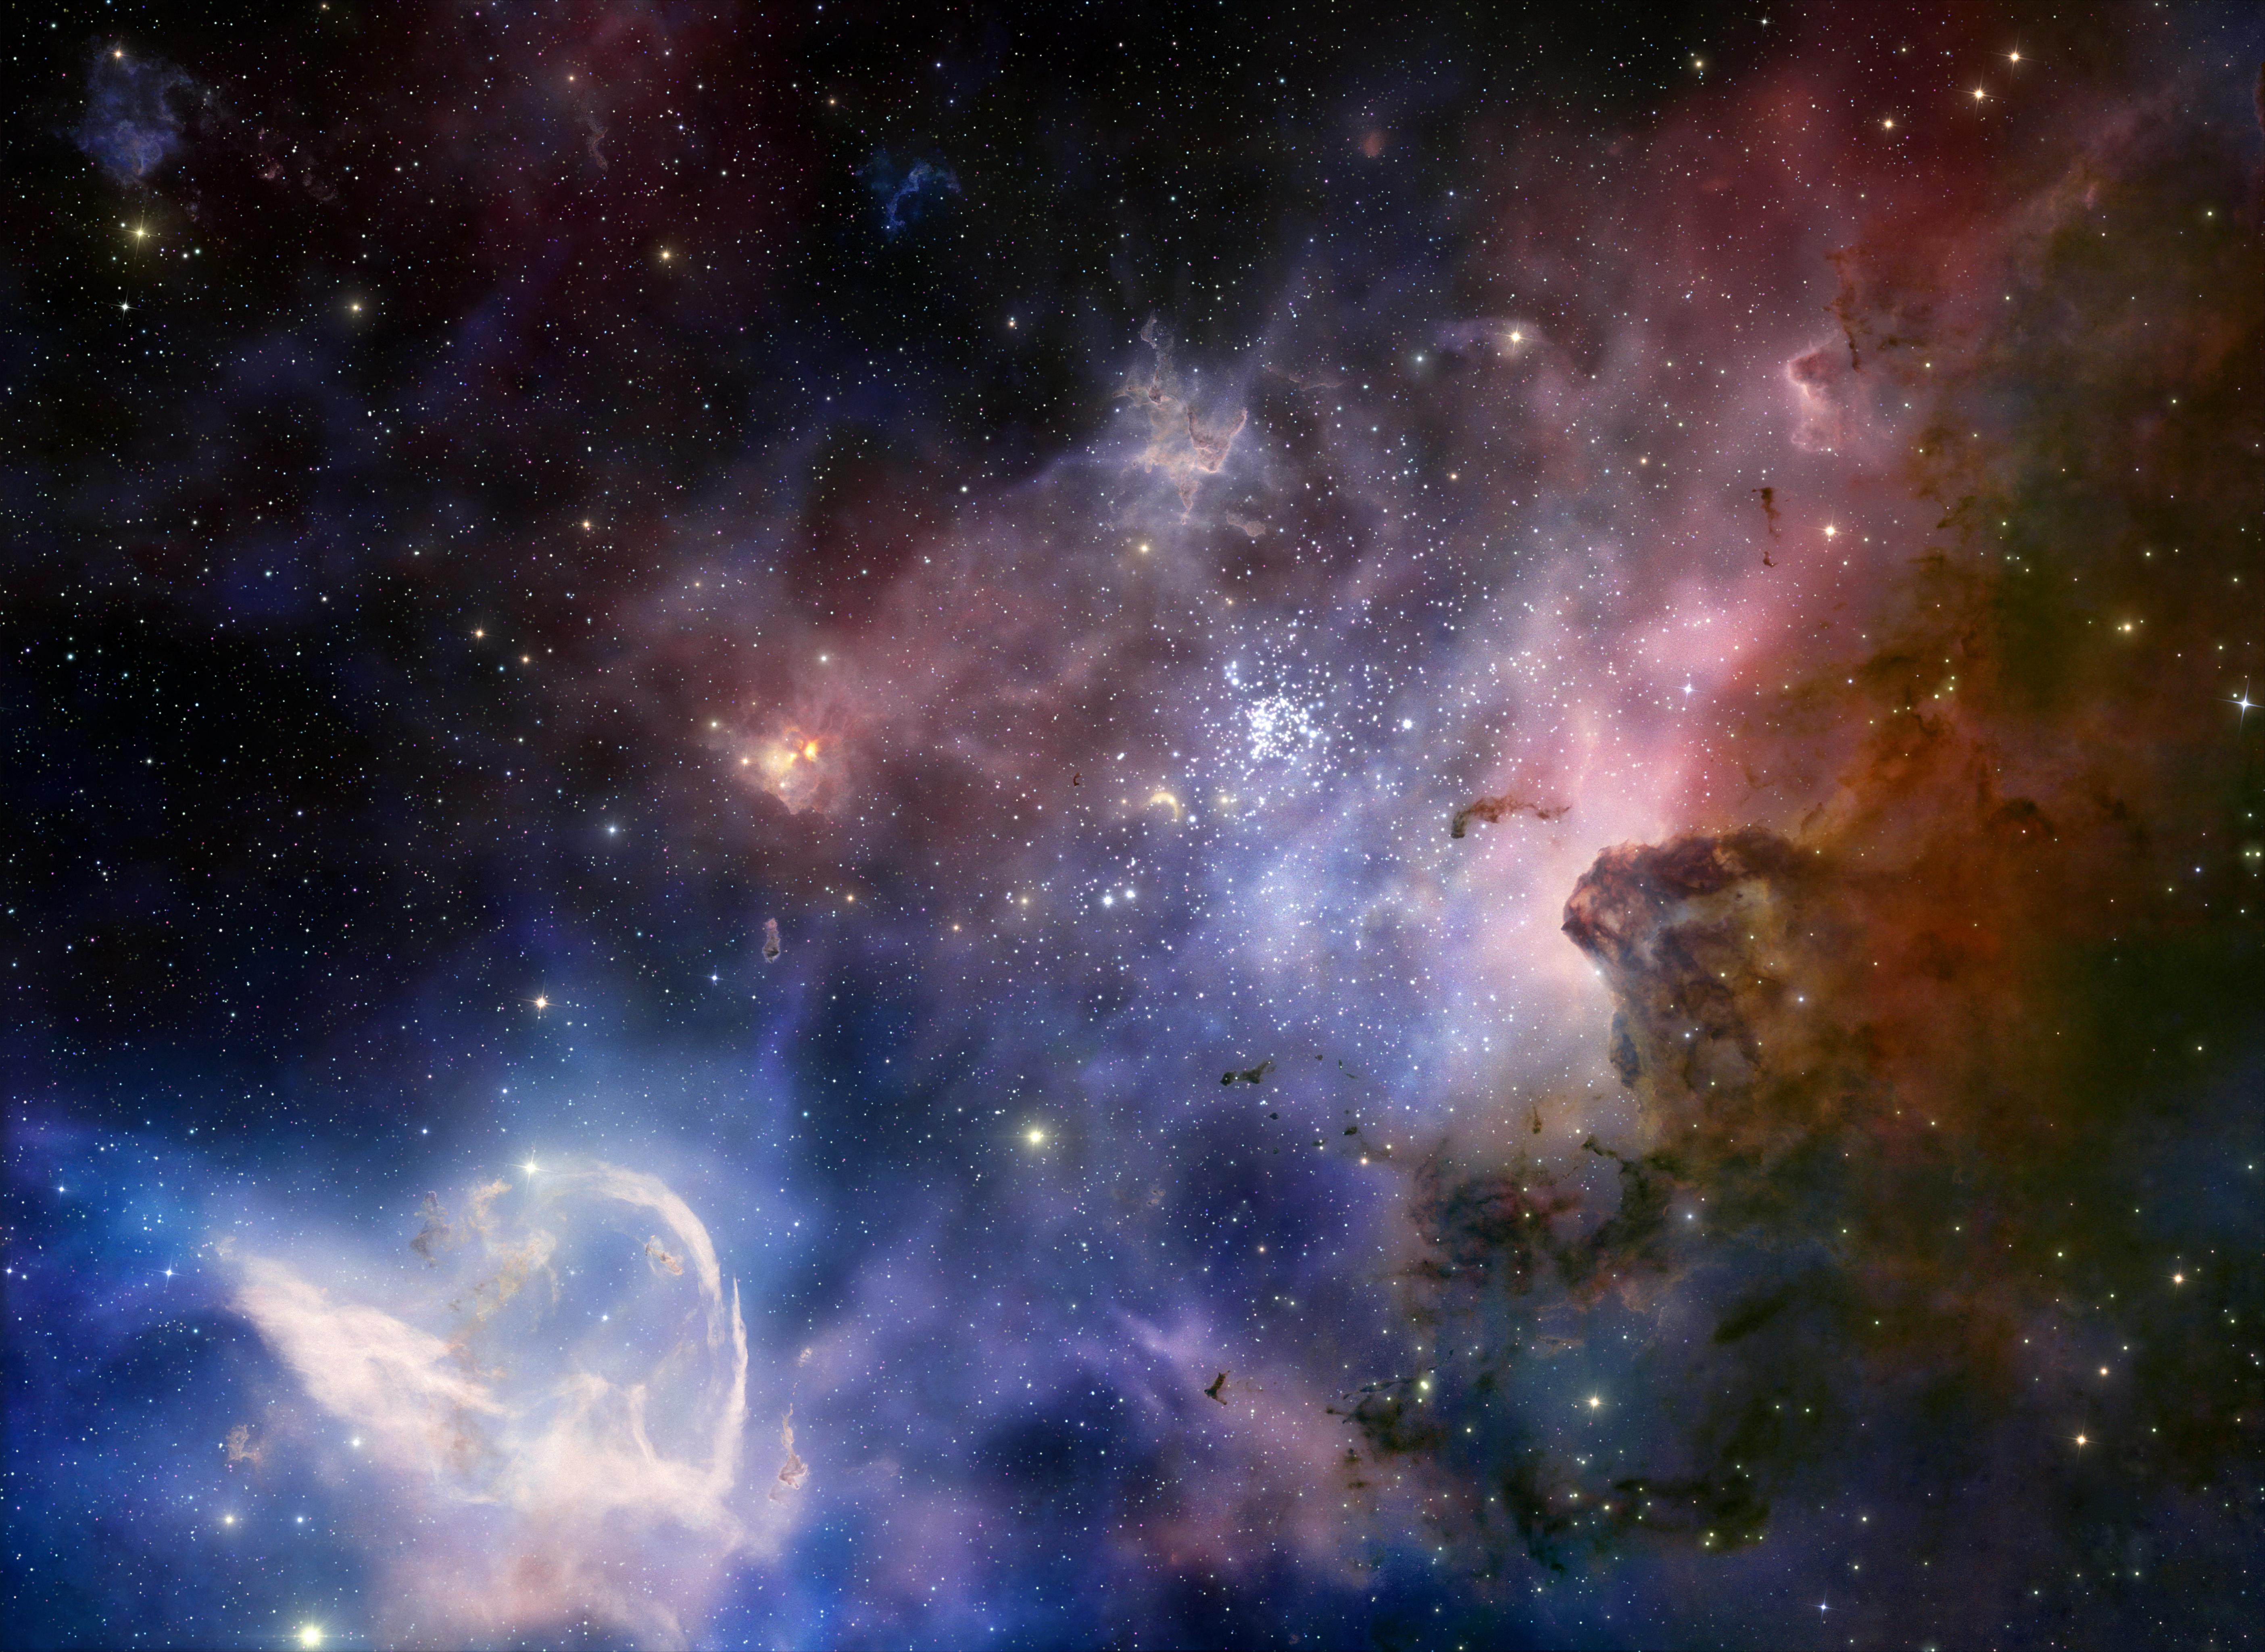

Screenshot from IMAX® 3D movie Hidden Universe showing the Carina Nebula

The cosmic glow of the Carina Nebula as seen in a stunning 3D reconstruction in Hidden Universe, released in IMAX® theatres and giant-screen cinemas around the globe and produced by the Australian production company December Media in association with Film Victoria, Swinburne University of Technology, MacGillivray Freeman Films and ESO. The Carina Nebula contains two of the most massive and luminous stars in our galaxy, the Milky Way. The original image was taken by ESO's Very Large Telescope.

Credit: ESO/T. Preibisch